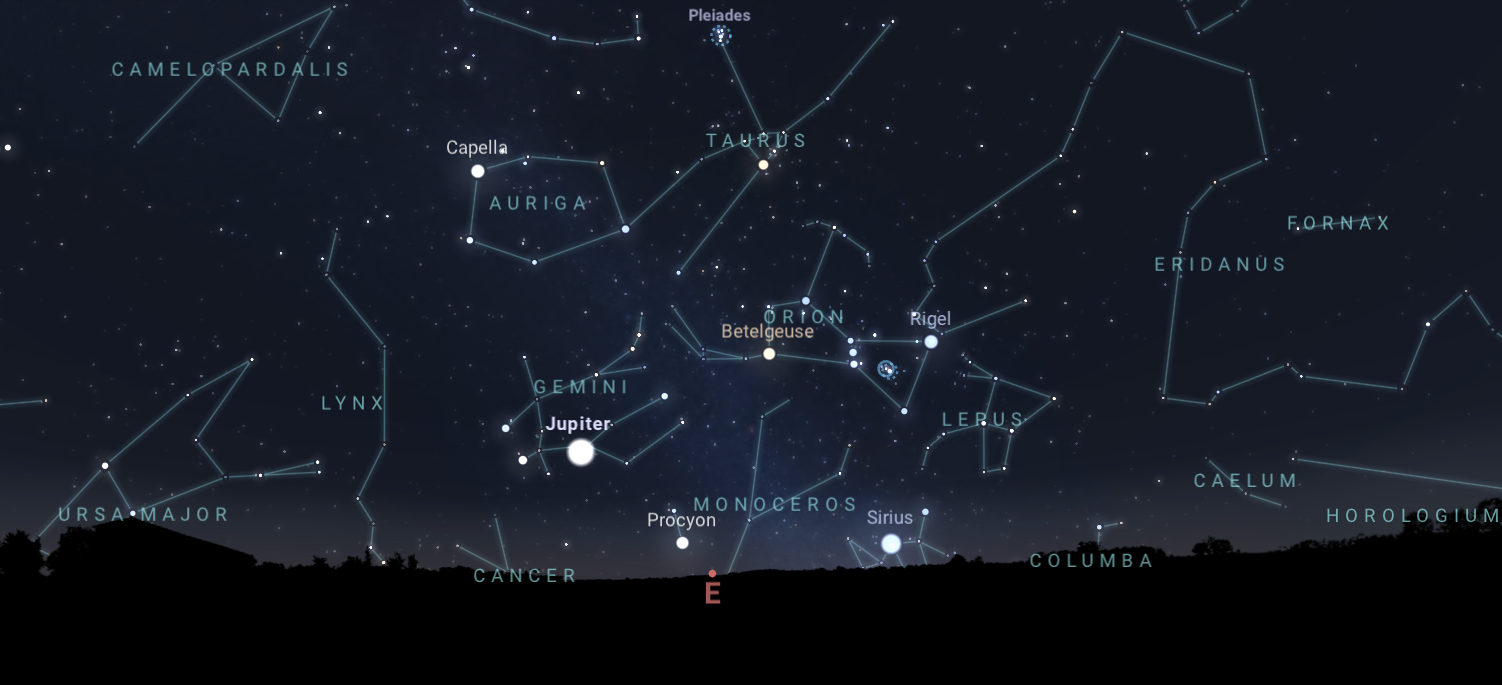

The early evening night sky from Tucson on 10 January, when Jupiter is at opposition. Hilo and La Serena will have similar views.

Credit: NOIRLab/NSF/AURA/Stellarium